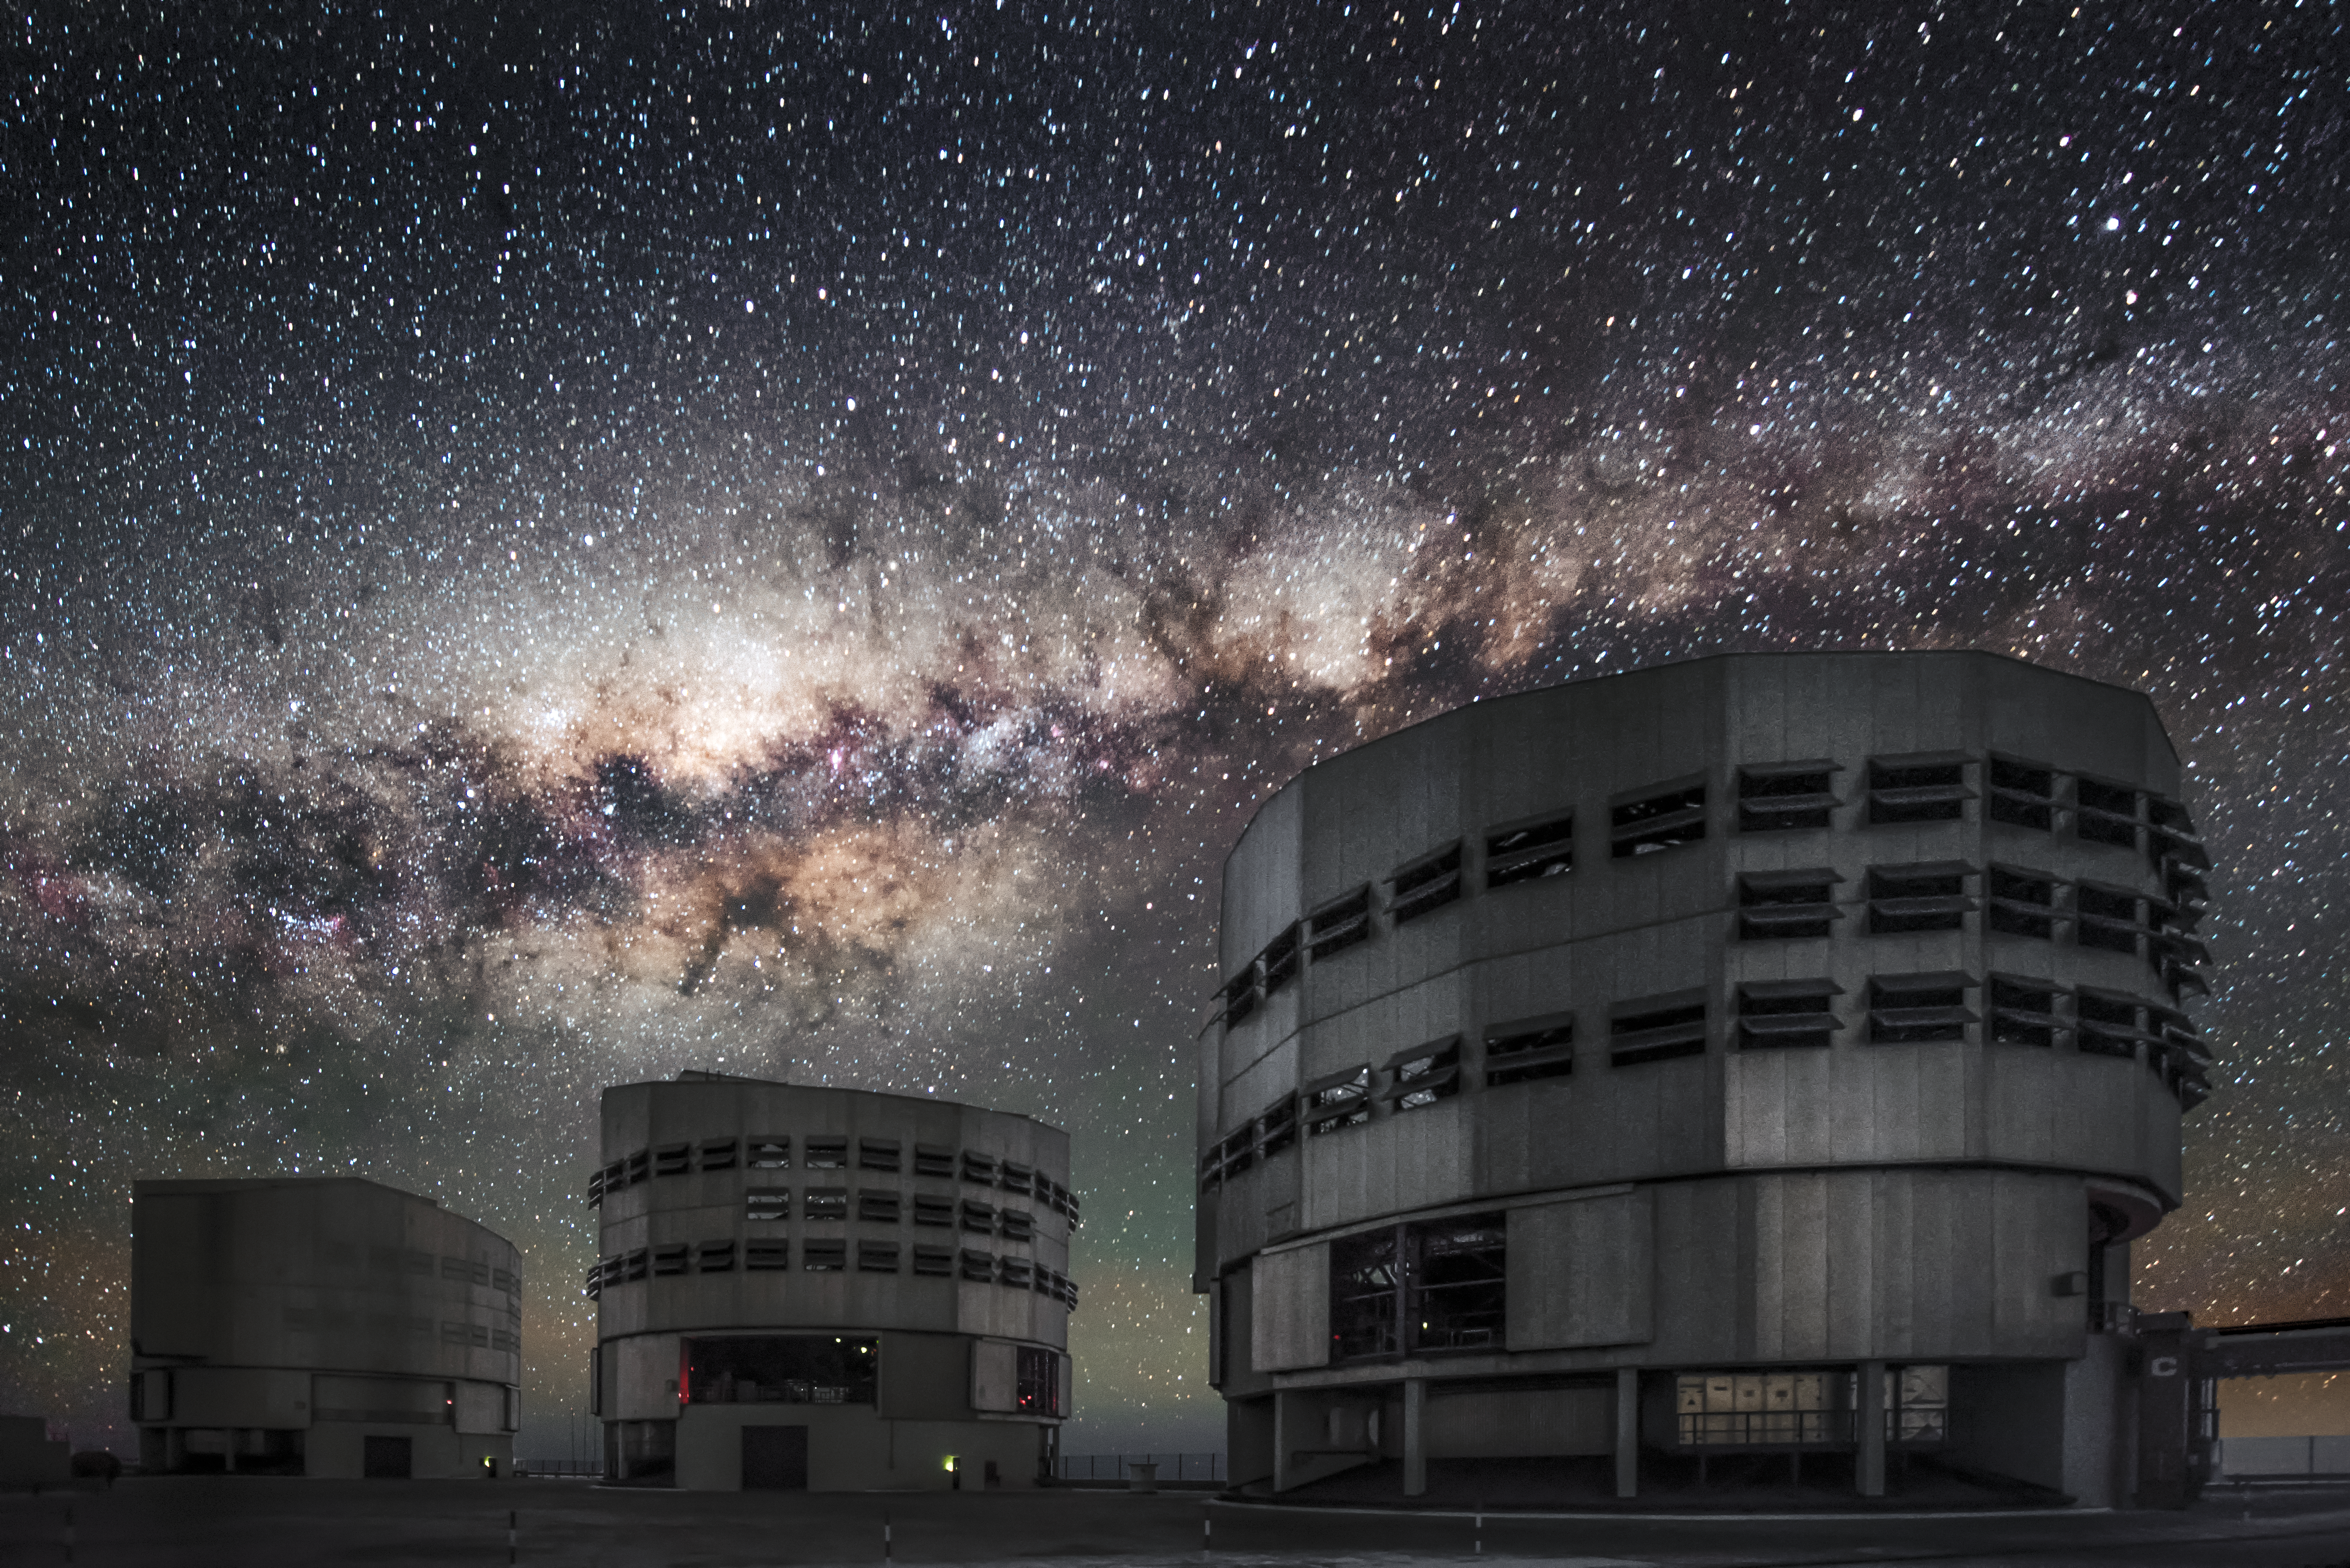

Milky Way over the VLT

ESO's Very Large Telescope (VLT) location at the Paranal Observatory affords the most spectacular views of the cosmos. In this case, the familiar soft glow of the Milky Way grazes the tops of the telescopes as it stretches across the sky.

Credit: ESO/A. Ghizzi Panizza (www.albertoghizzipanizza.com)